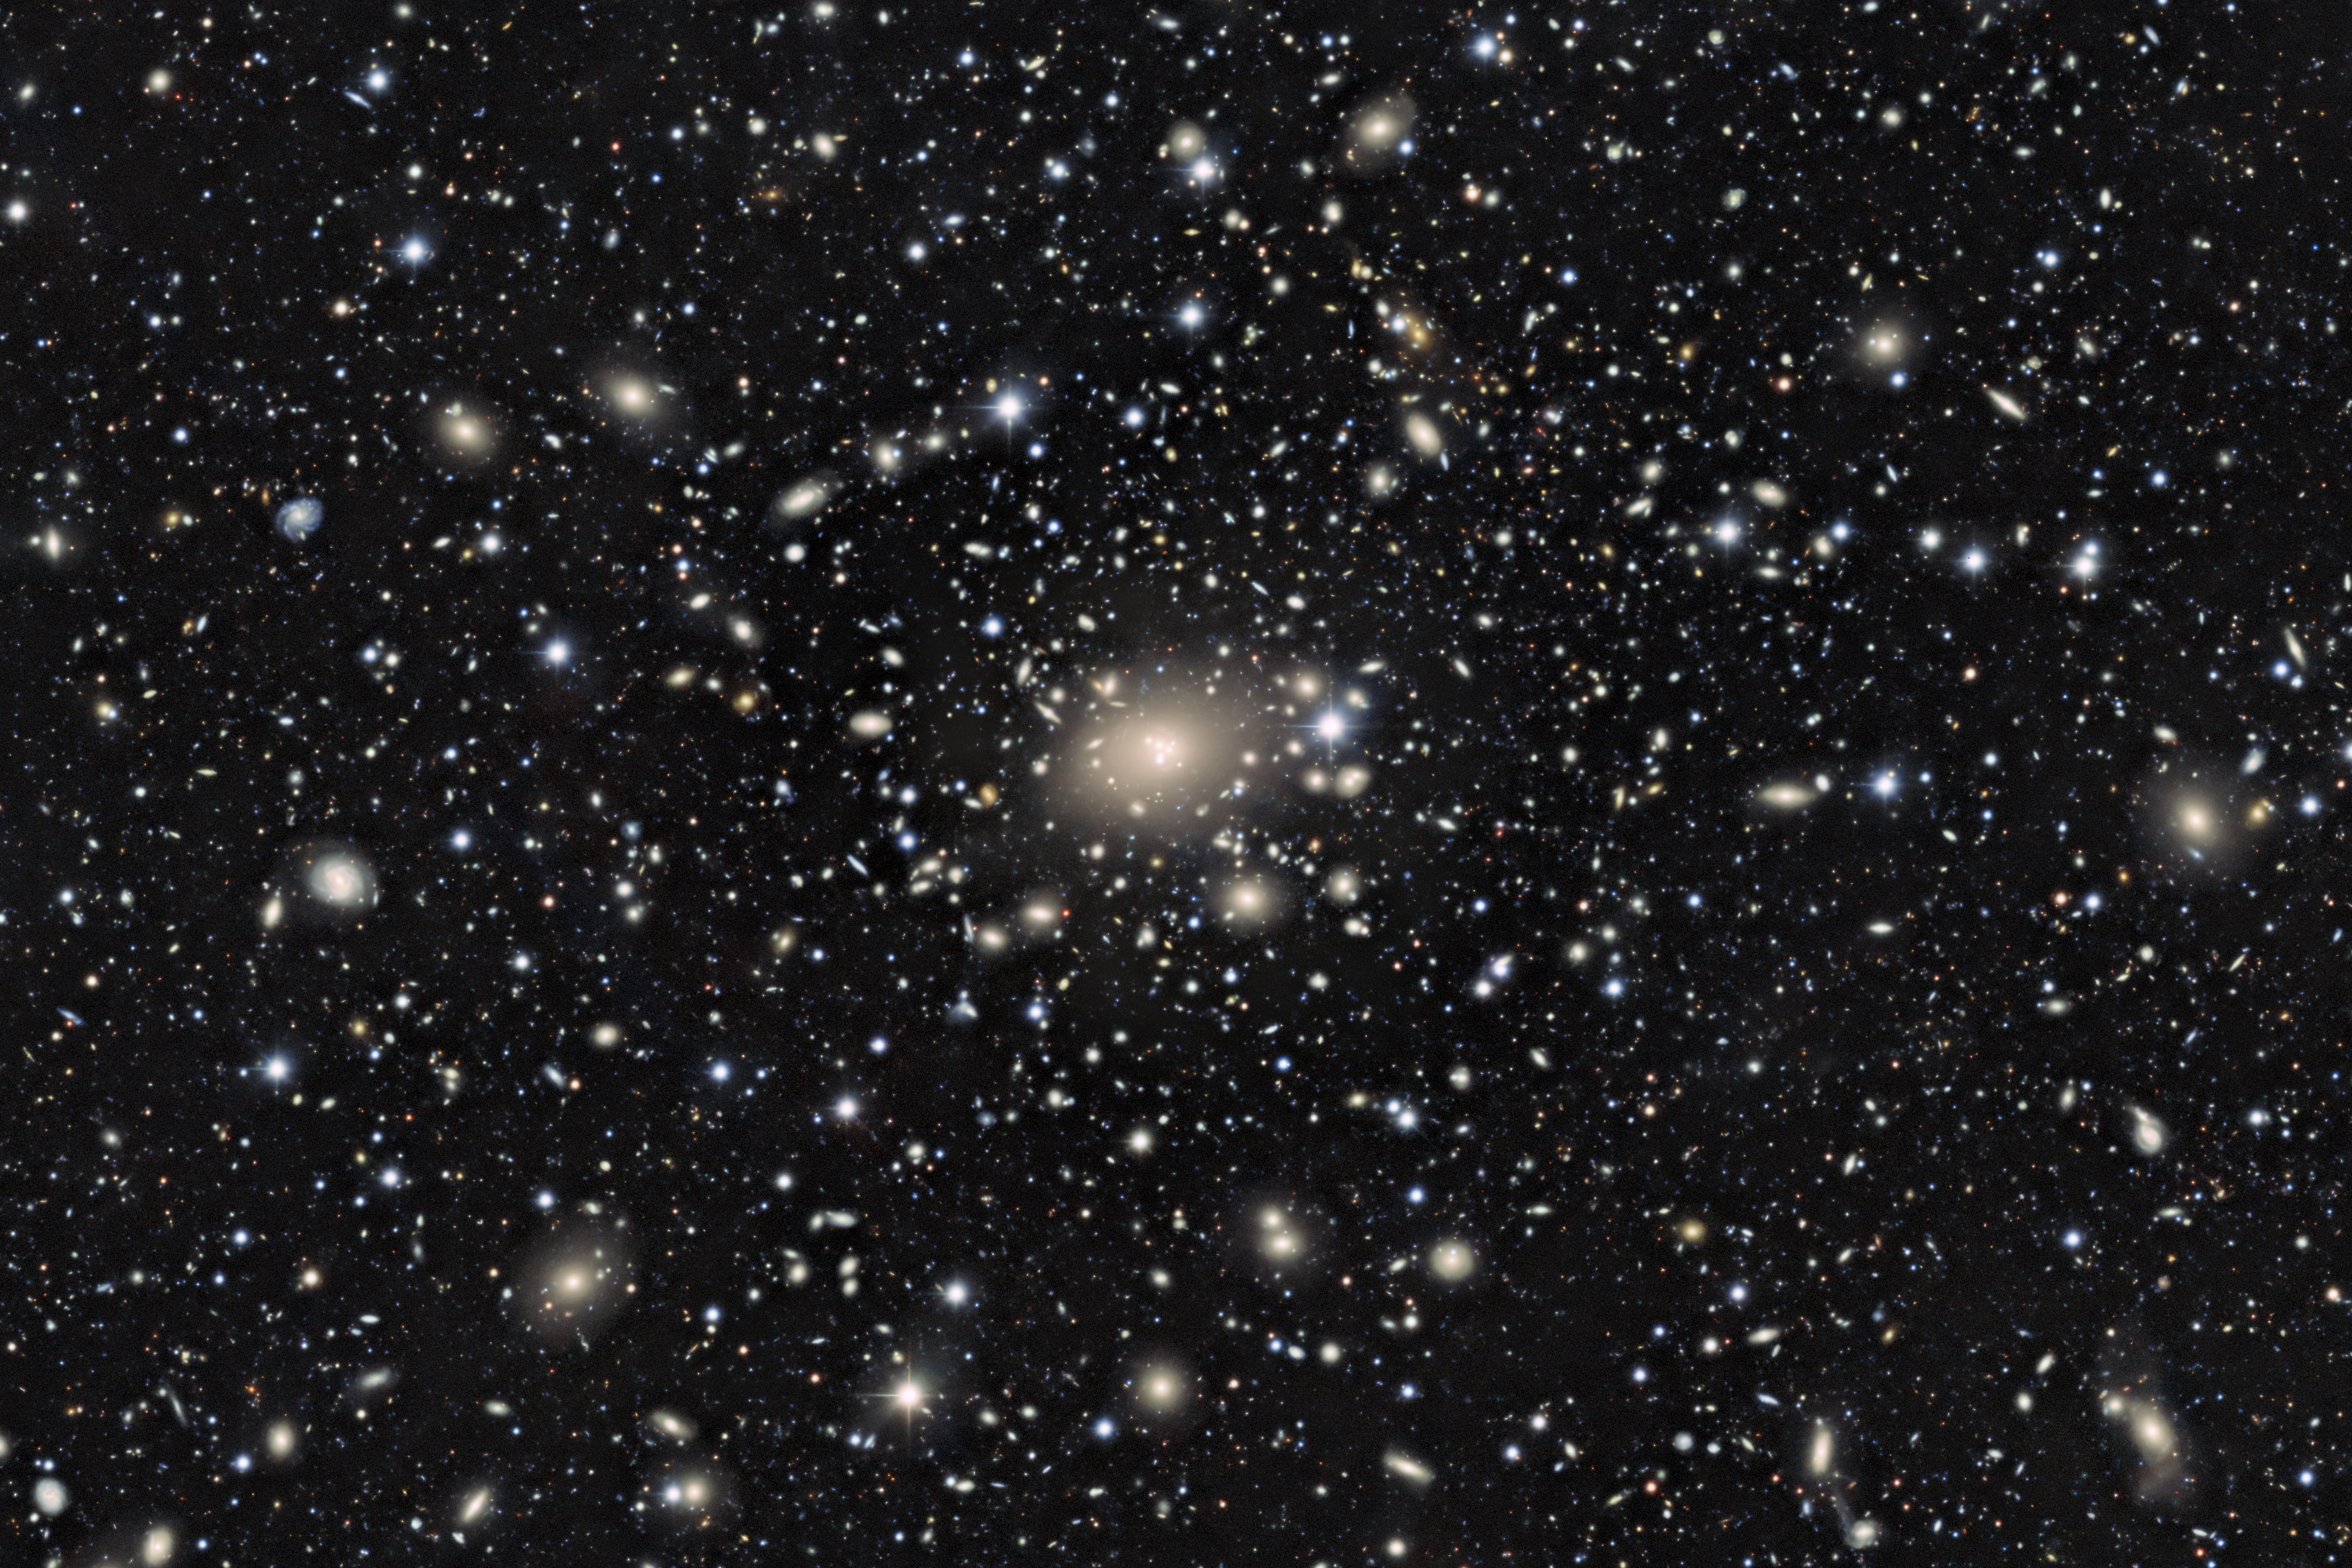

Excerpt of main image without lensing map

LoVoCCS takes advantage of an astrophysical phenomenon called weak gravitational lensing to measure the mass and matter distributions of these clusters.

Credit: CTIO/NOIRLab/NSF/AURA